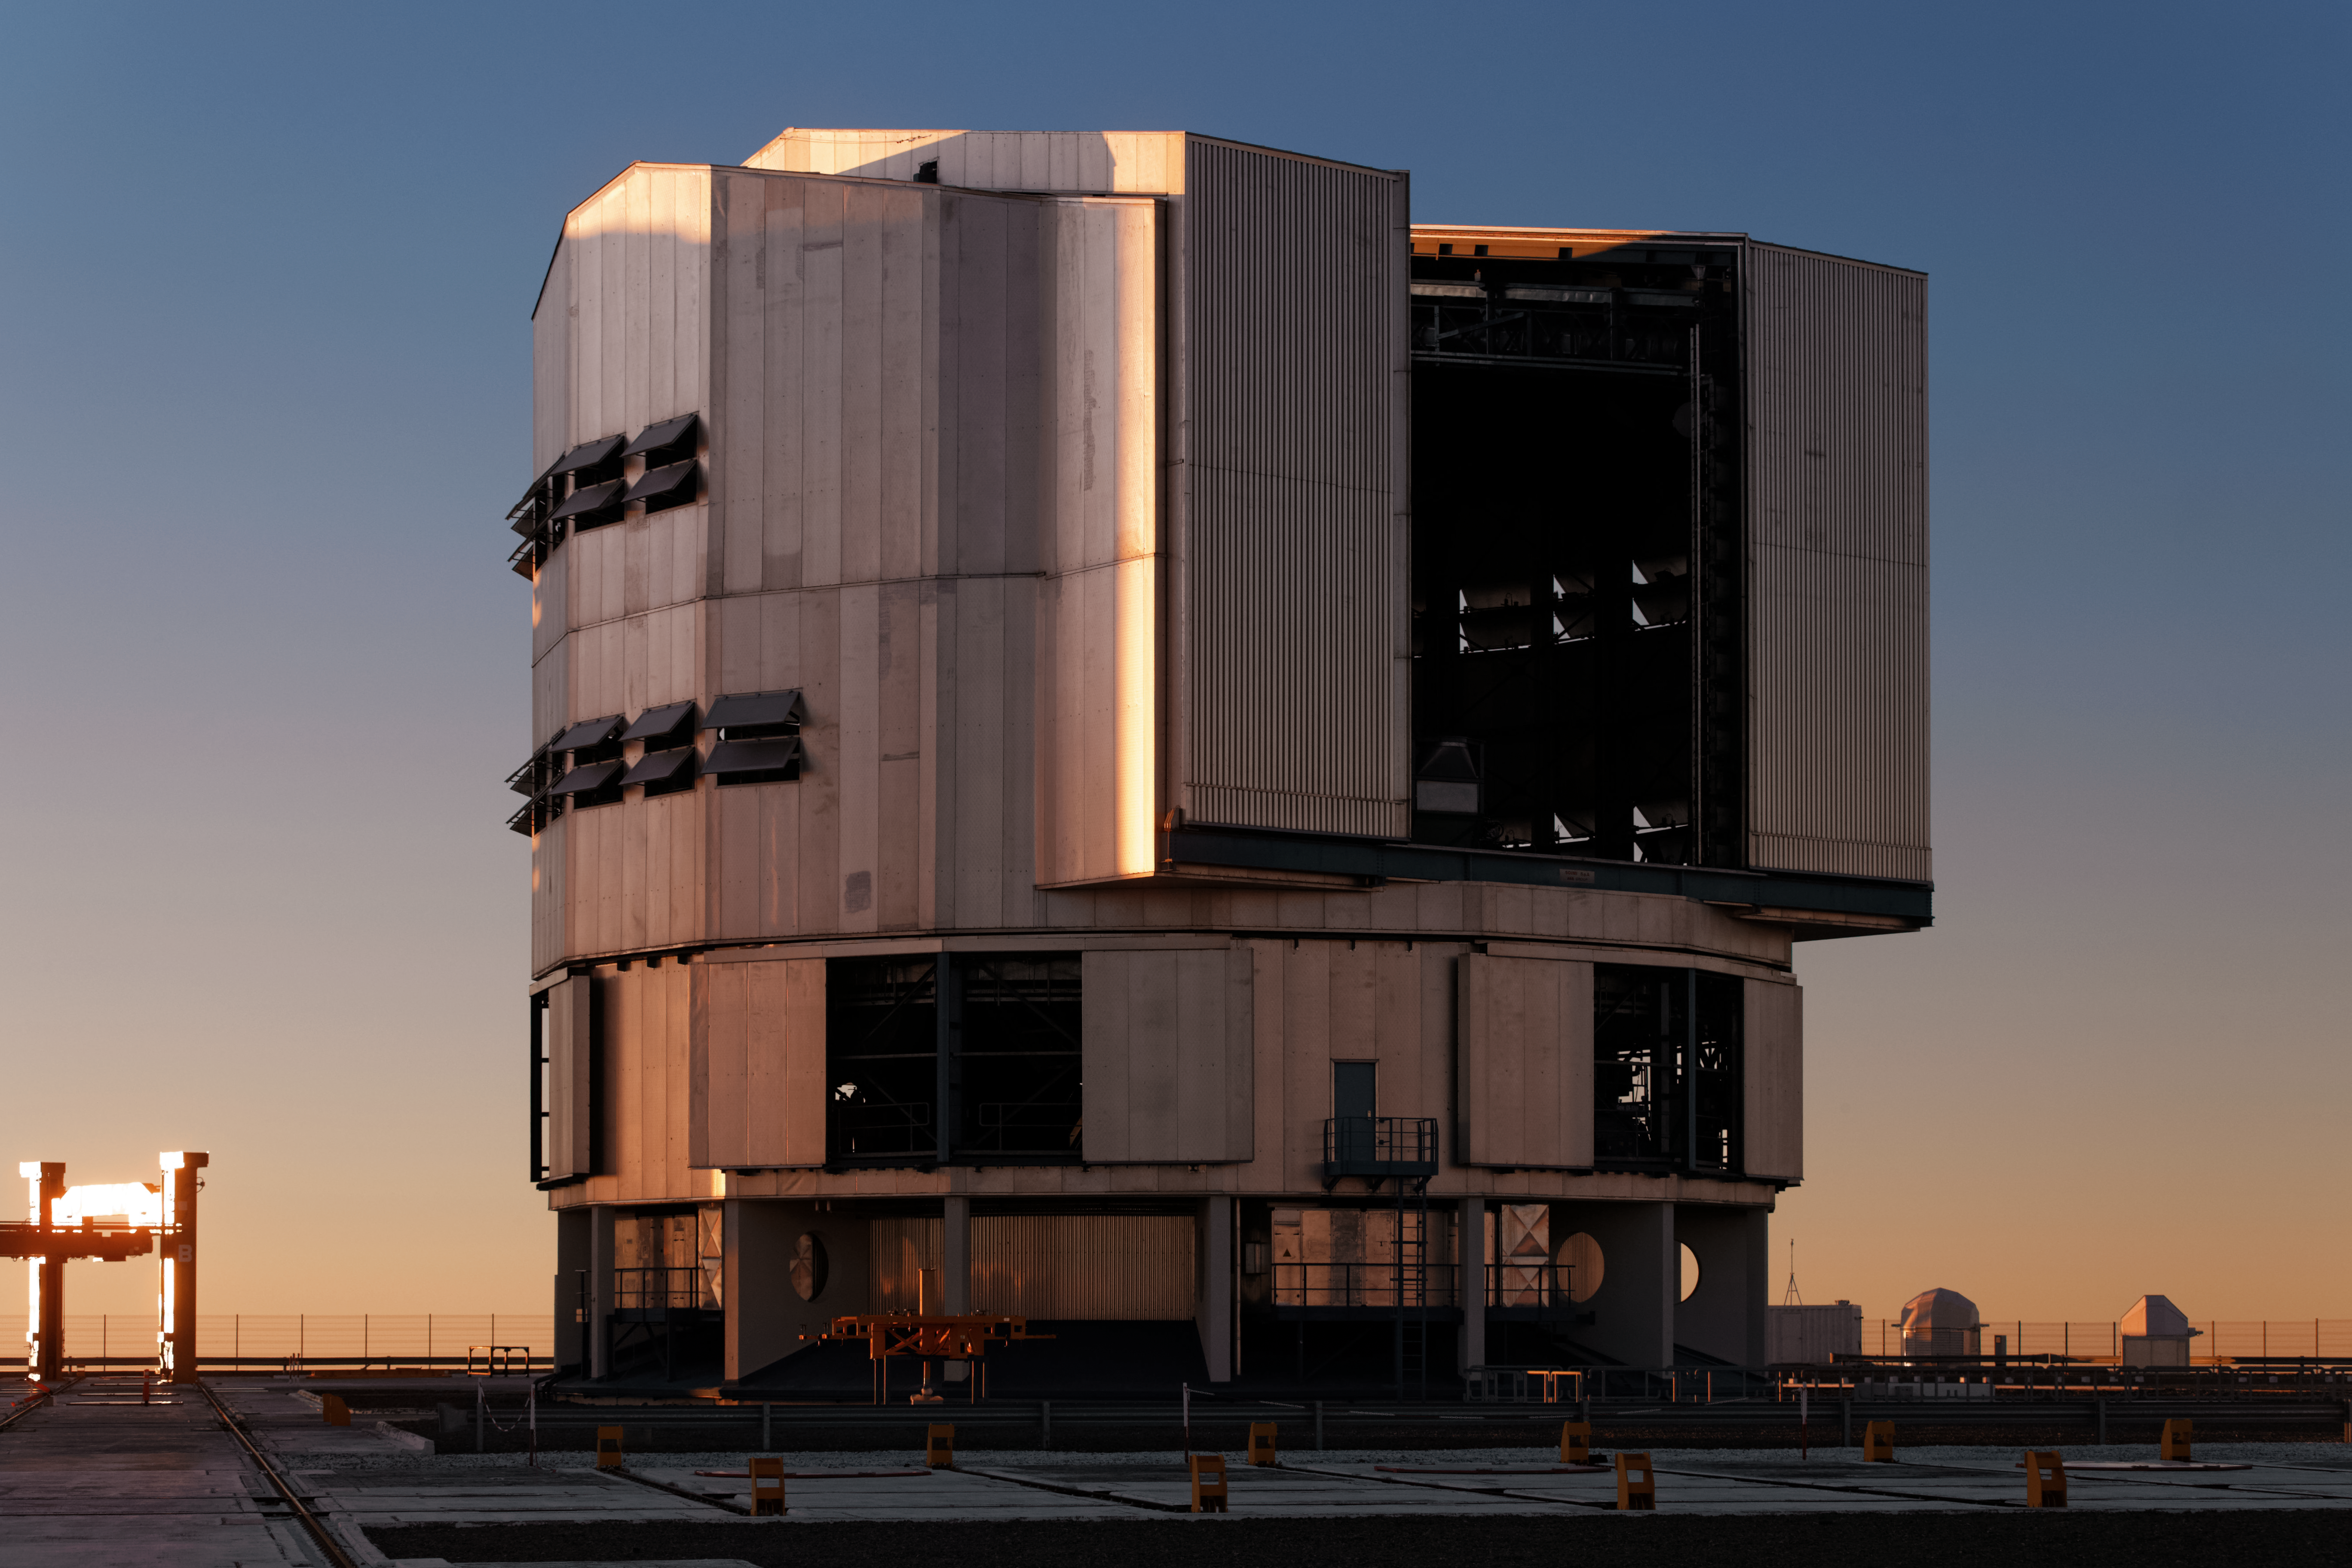

Twilight Unit Telescope

As the Sun disappears behind the horizon of the Pacific Ocean in northern Chile, the dome of a VLT Unit Telescope at ESO's Paranal Observatory opens and greets the sunset skies, ready for a night of observations.

Credit: Jean-Marc Lecleire/PNA/ESO